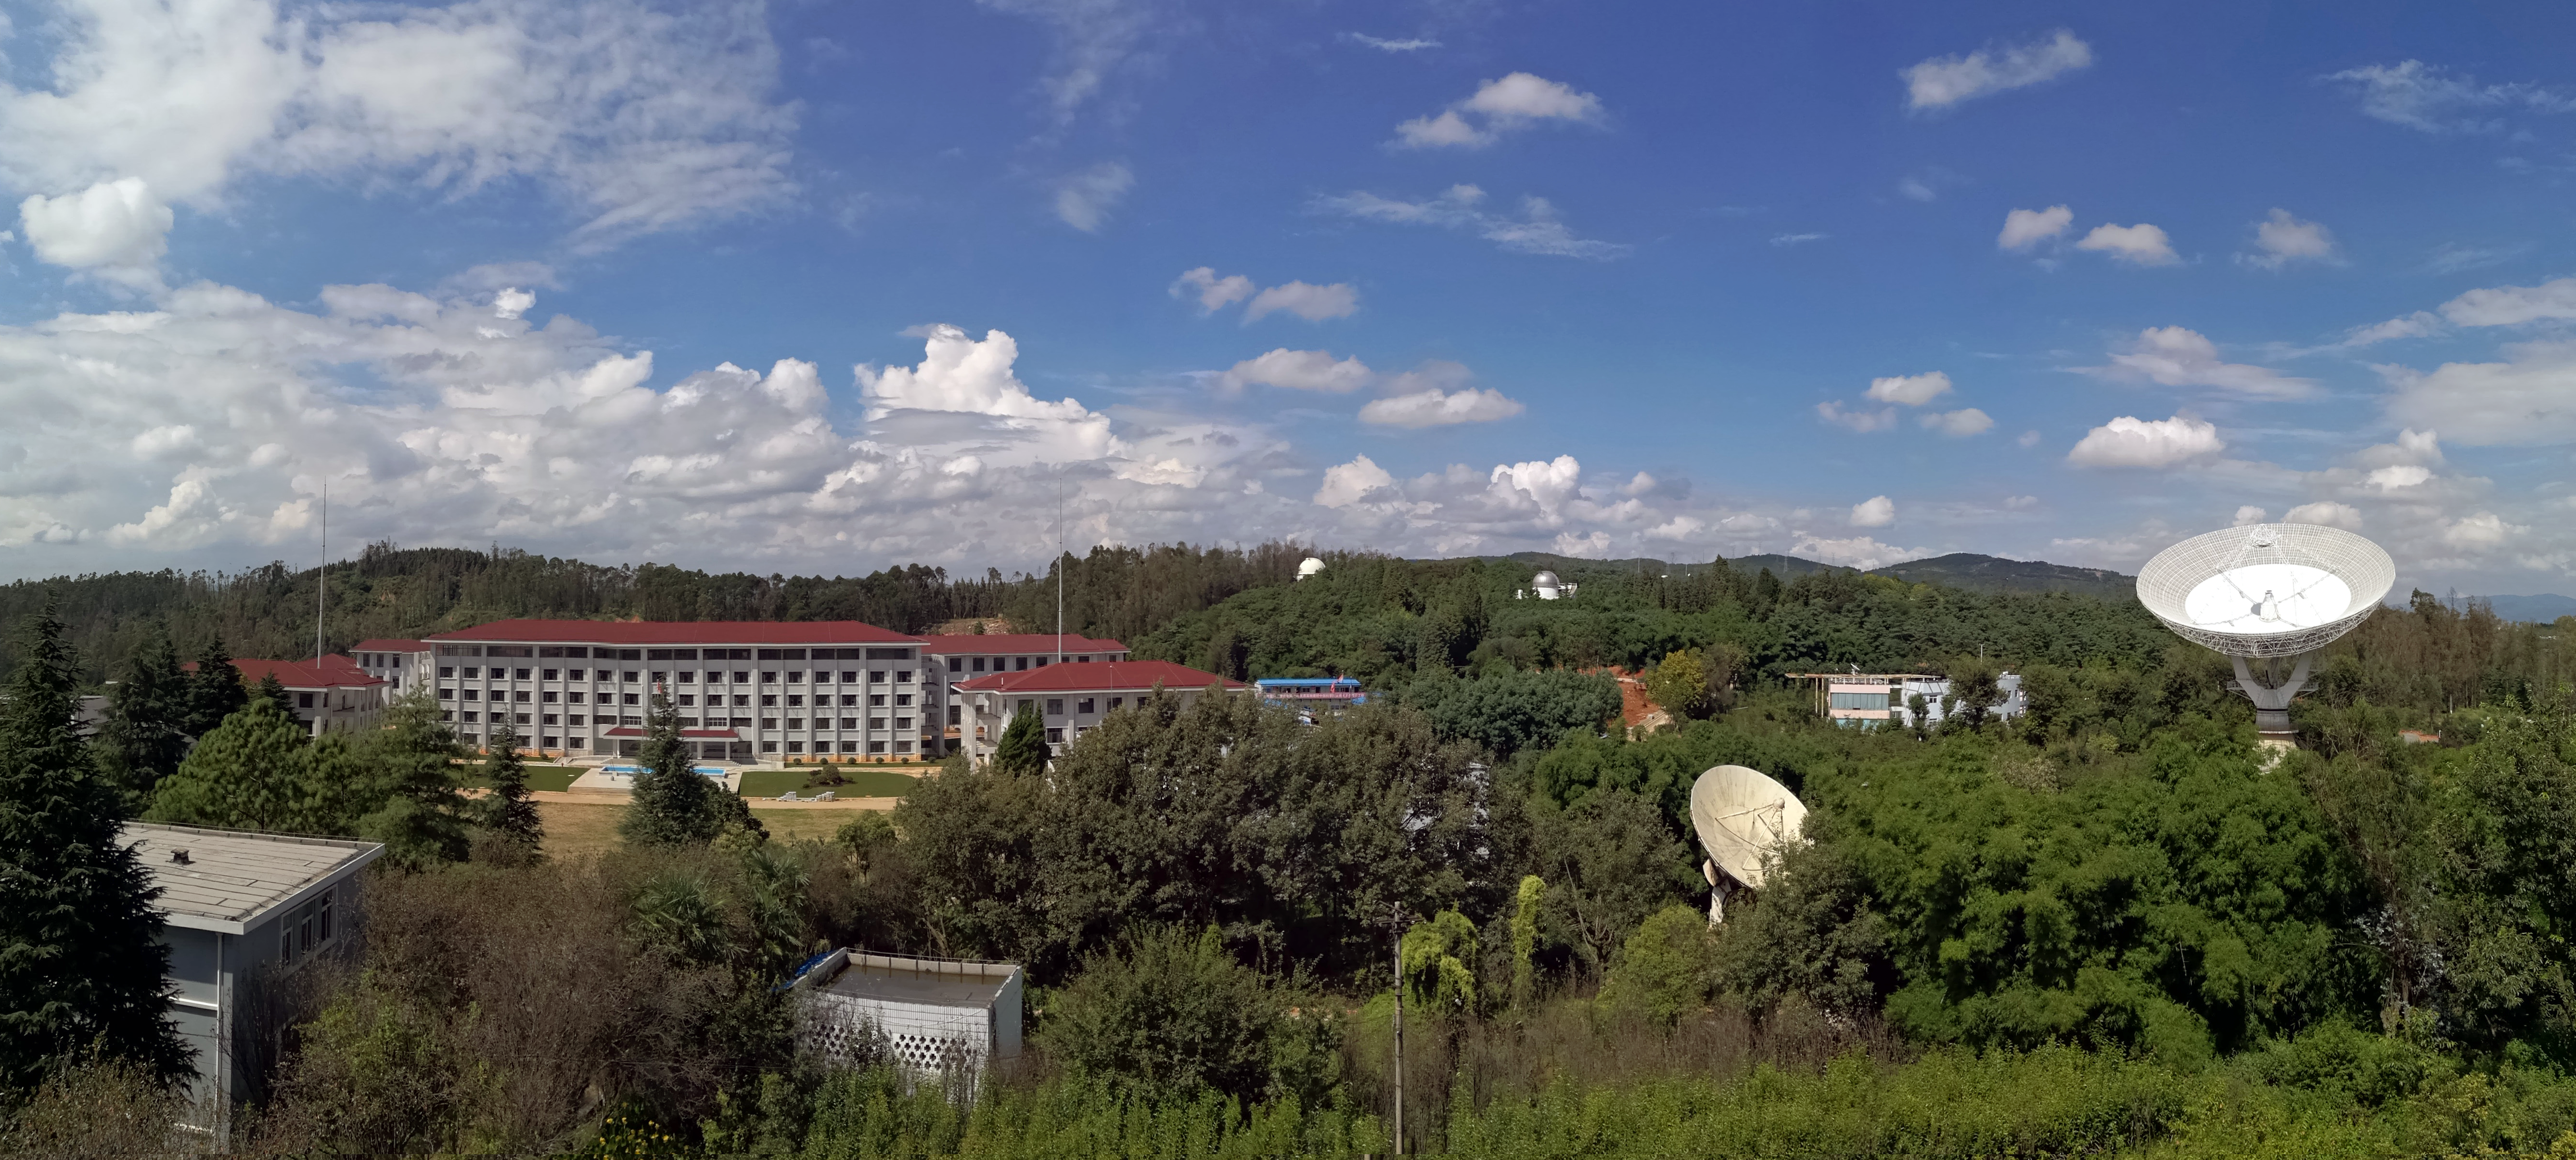

Yunnan National Observatories, the venue of ISYA 2019

The 42nd International School for Young Astronomers, ISYA 2019, will take place in Kunming, China at the Yunnan National Observatories, seen here.

Credit: YNO